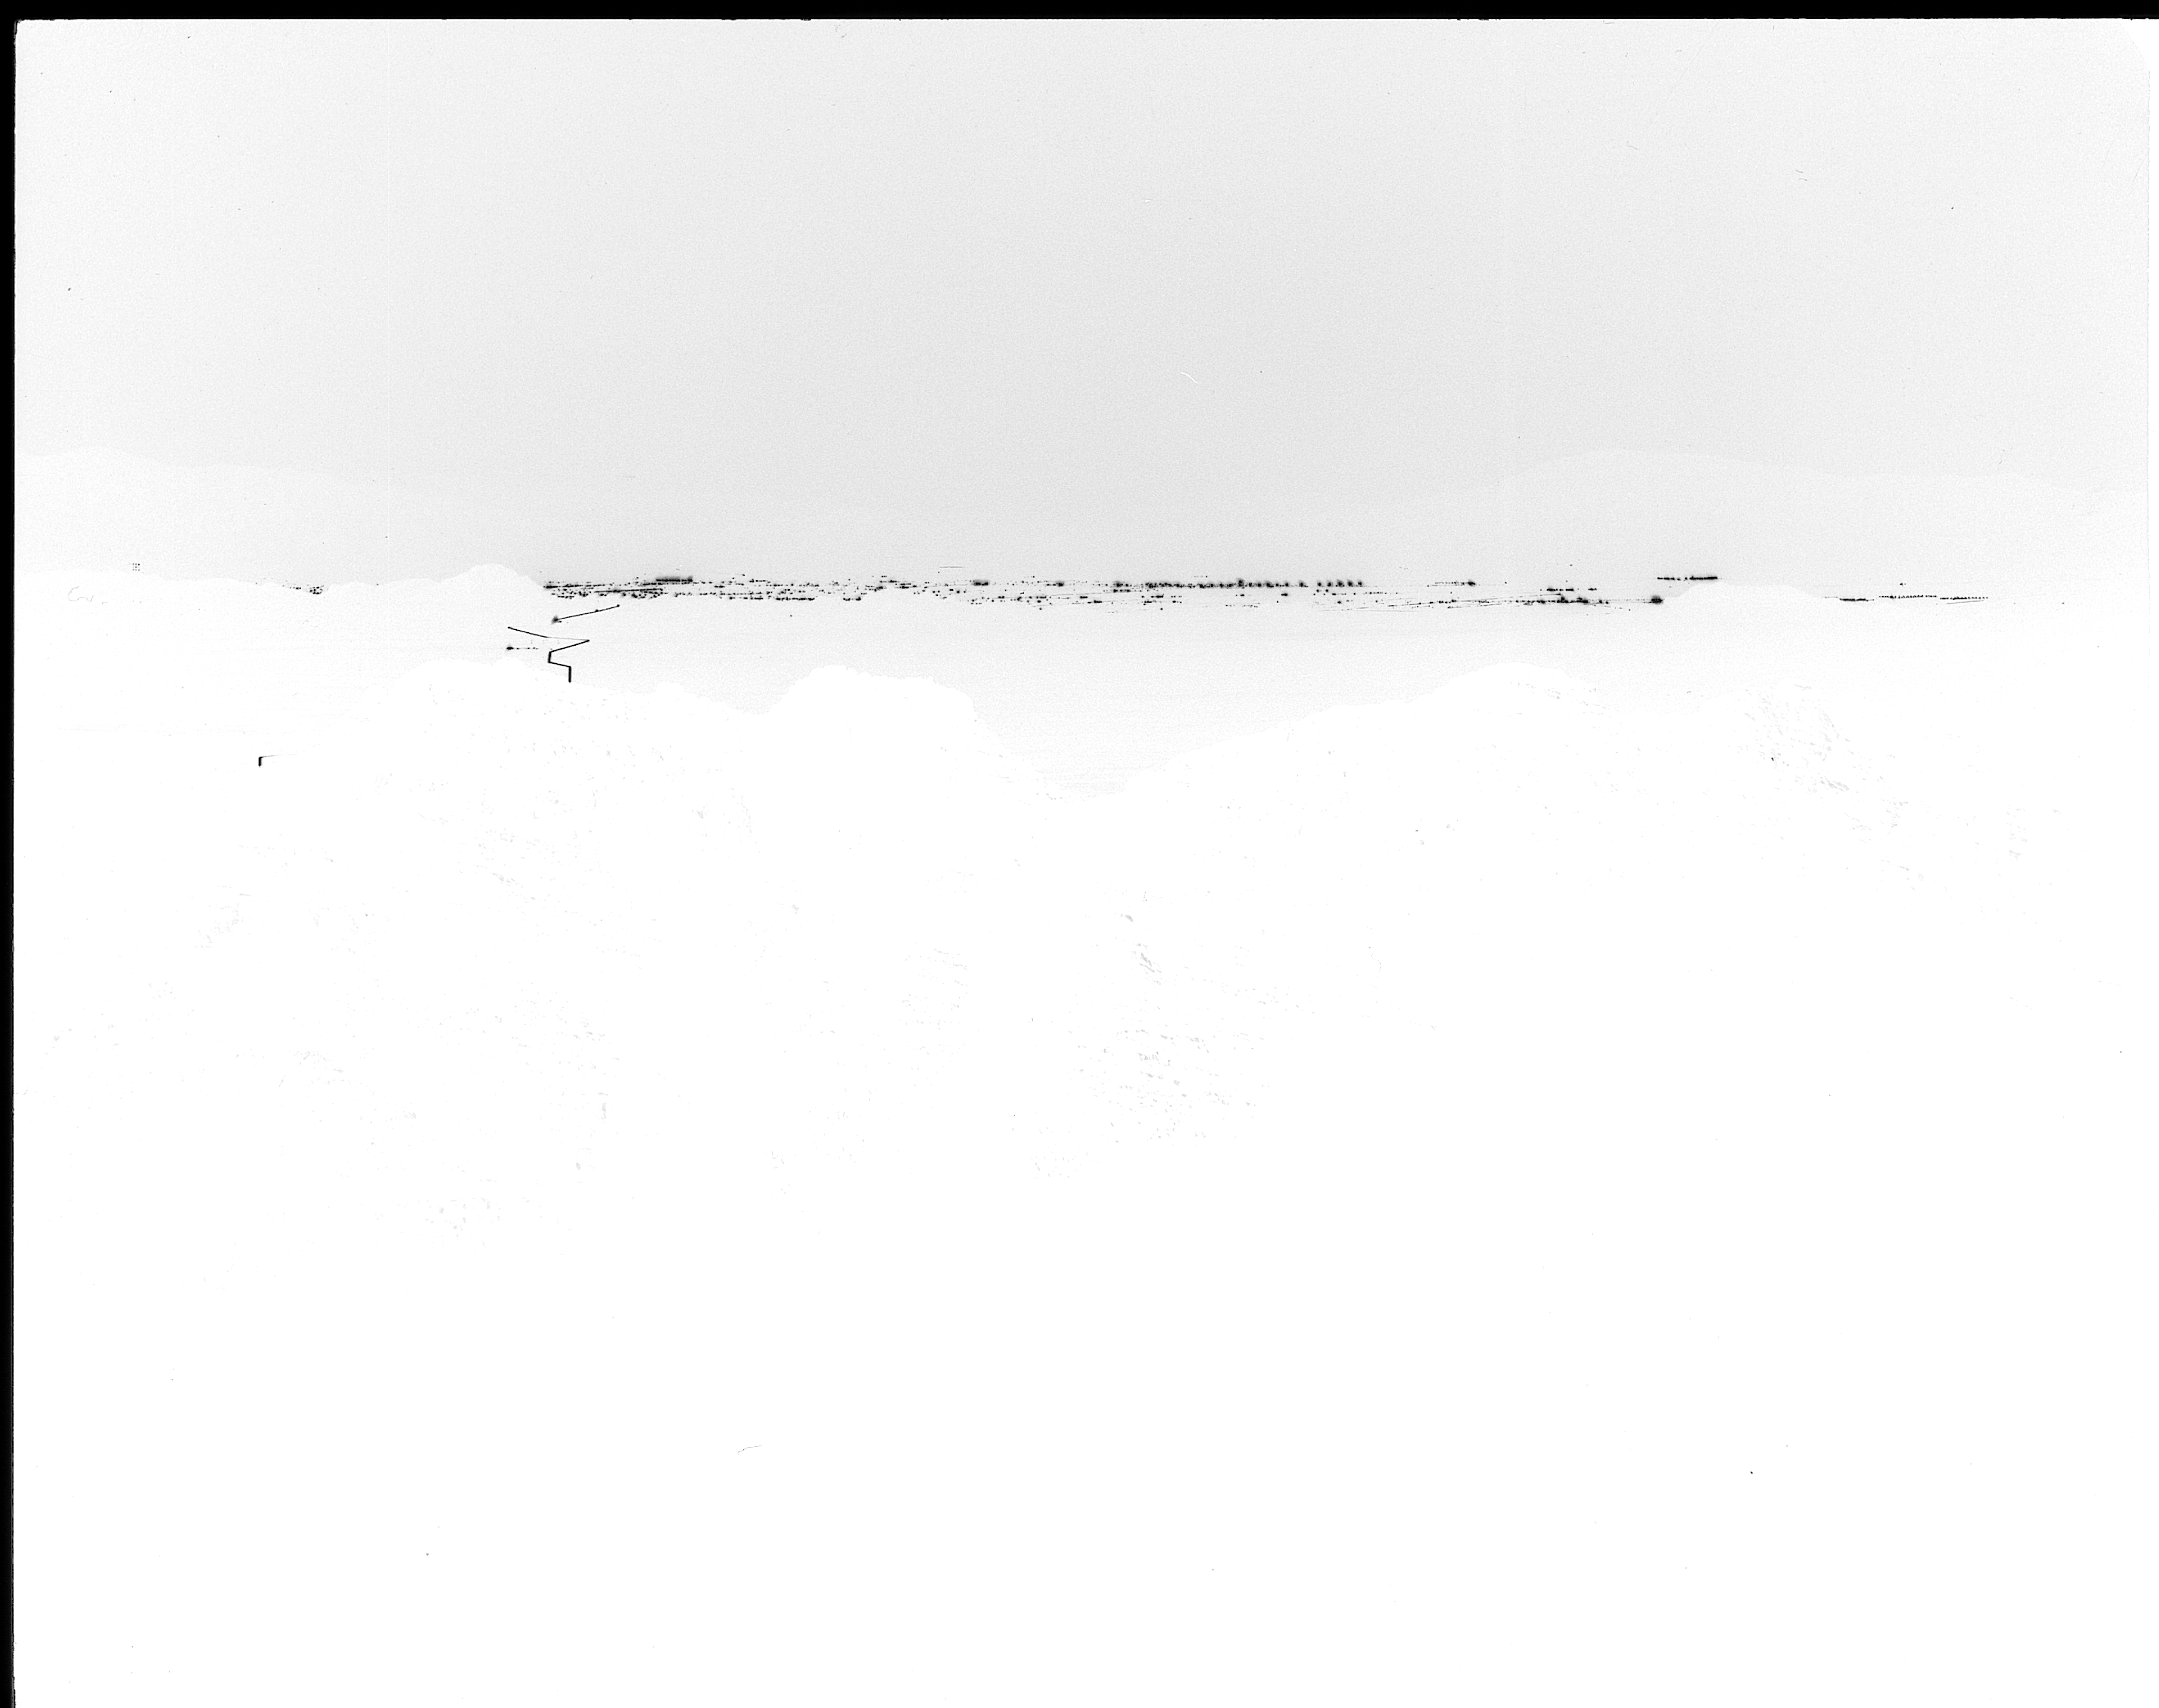

Tucson city lights, 1959

The city lights of Tucson, as seen from Kitt Peak in 1959. Negative image.

Credit: NOIRLab/NSF/AURA